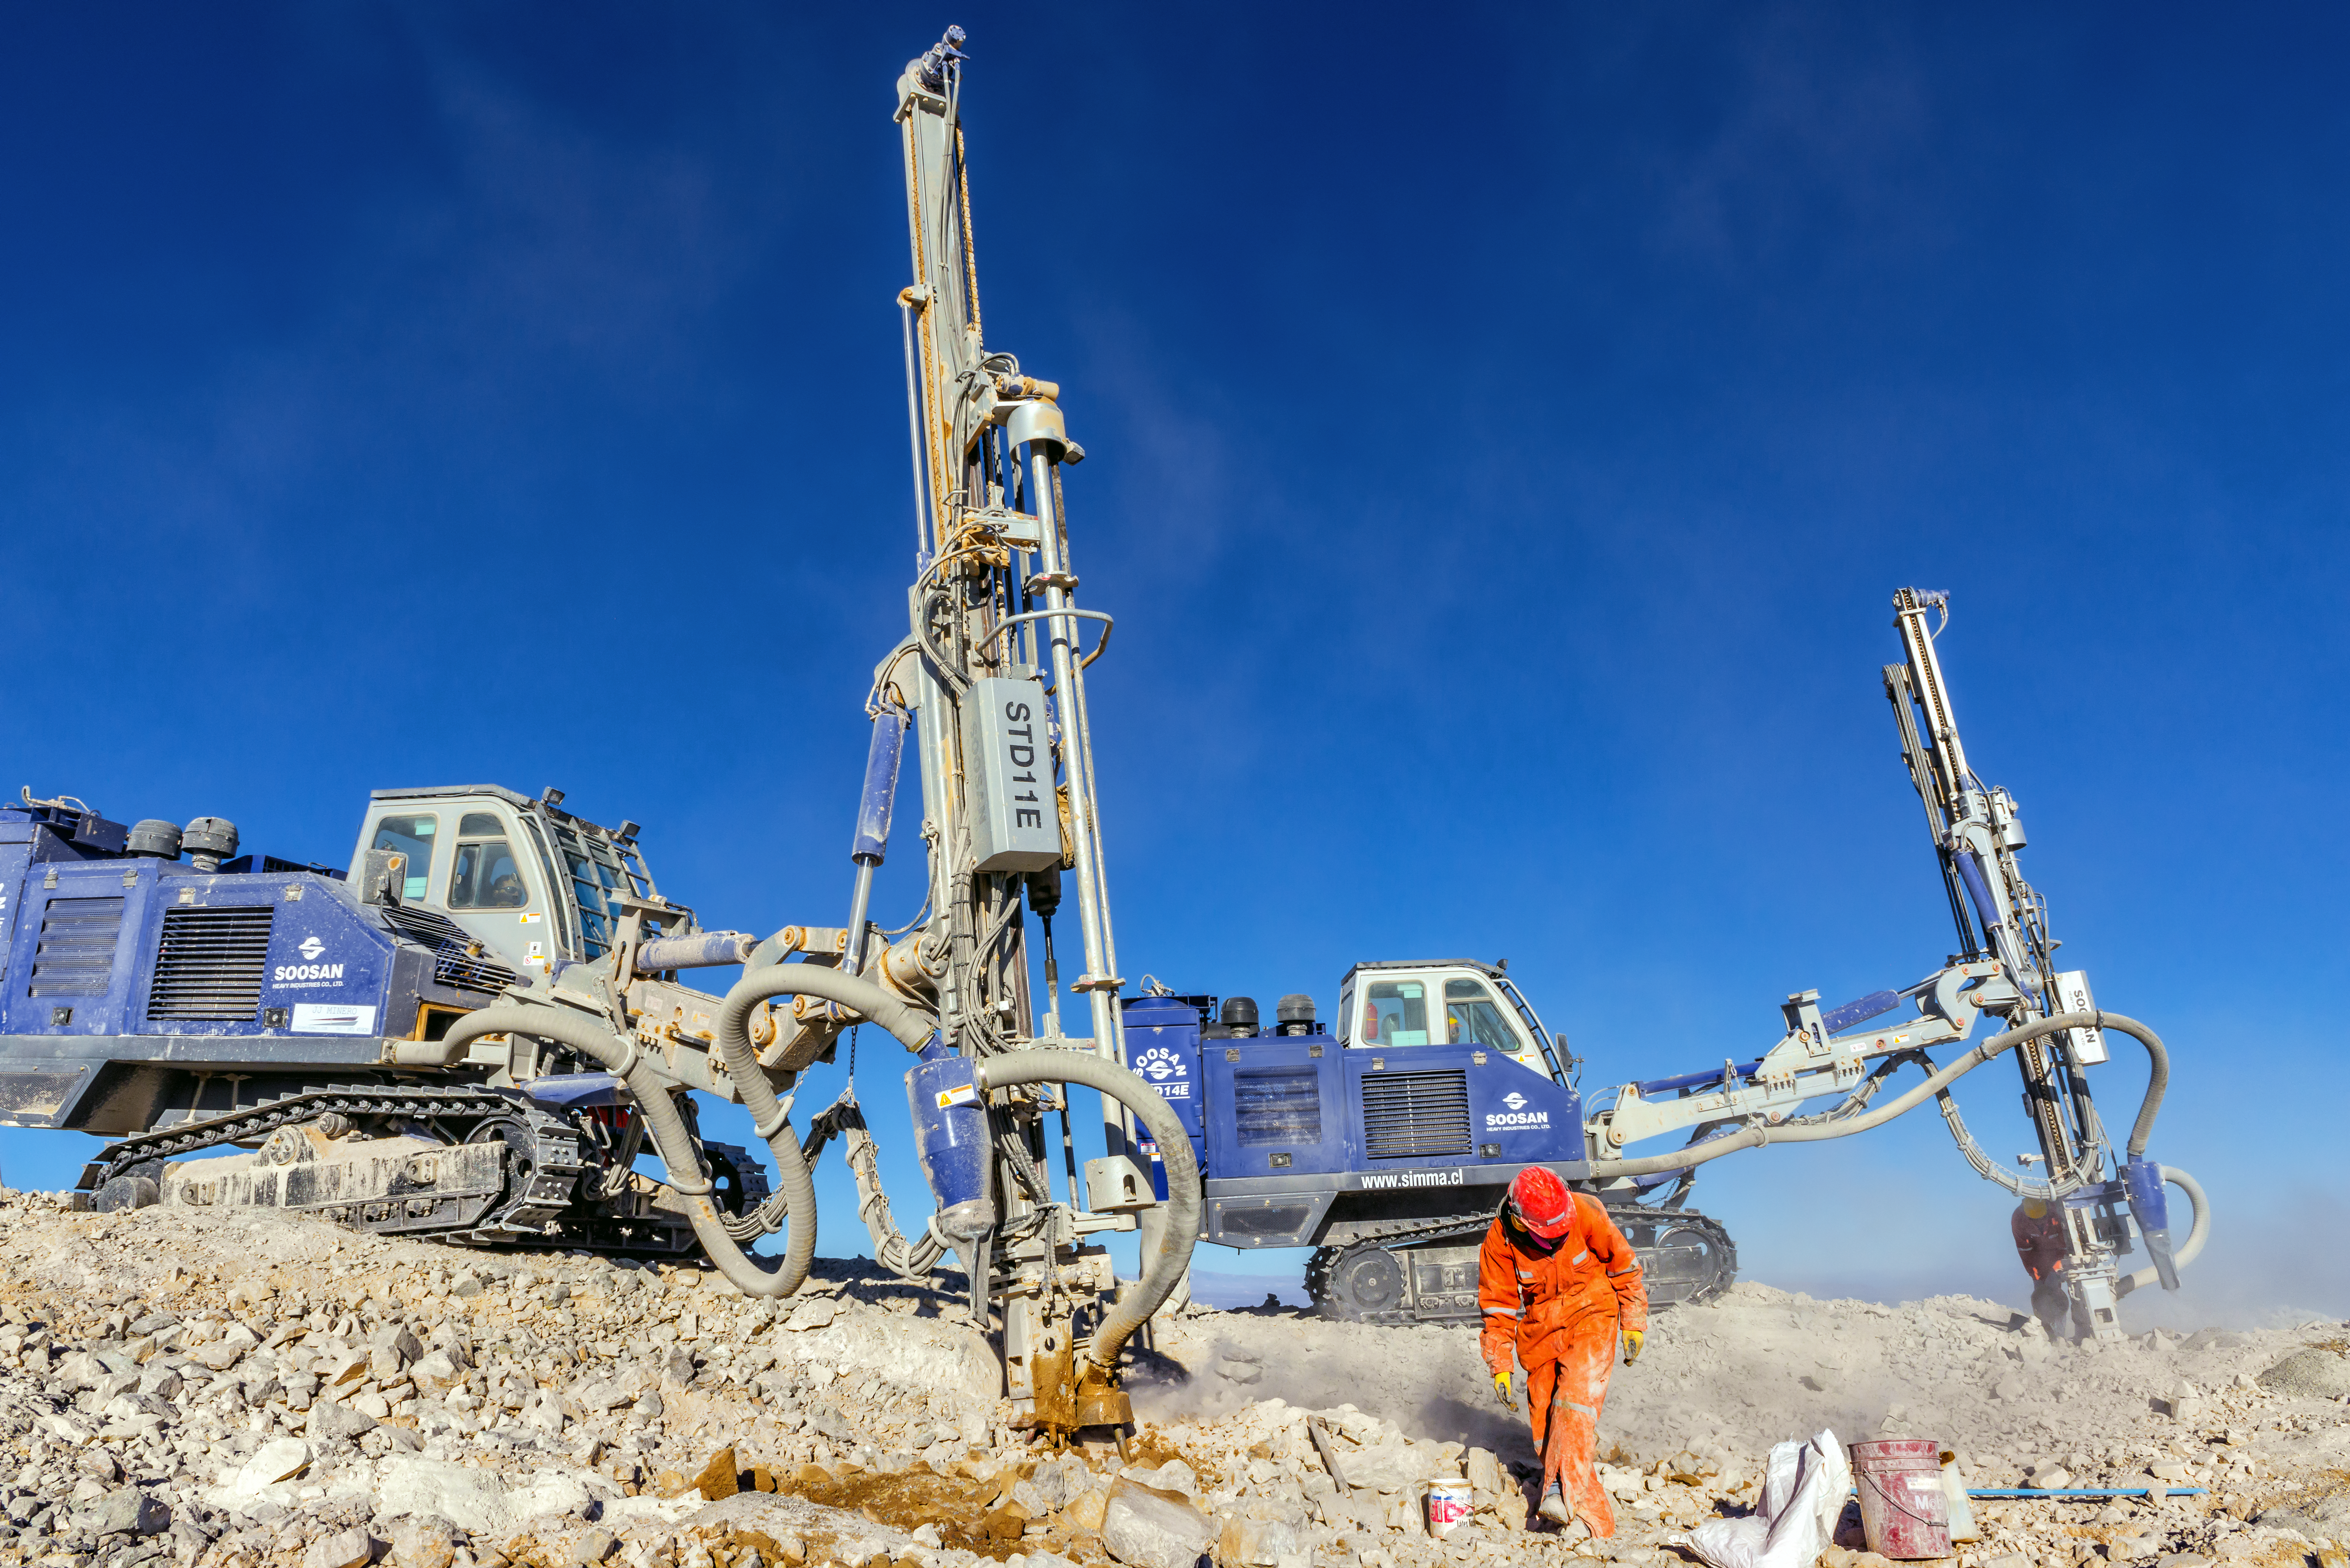

Work in progress

A worker stand before two drills on the peak of Cerro Armazones, where work is ongoing to prepare the mountain for the ELT.

Credit: P. Pardo Ávalos/ESO